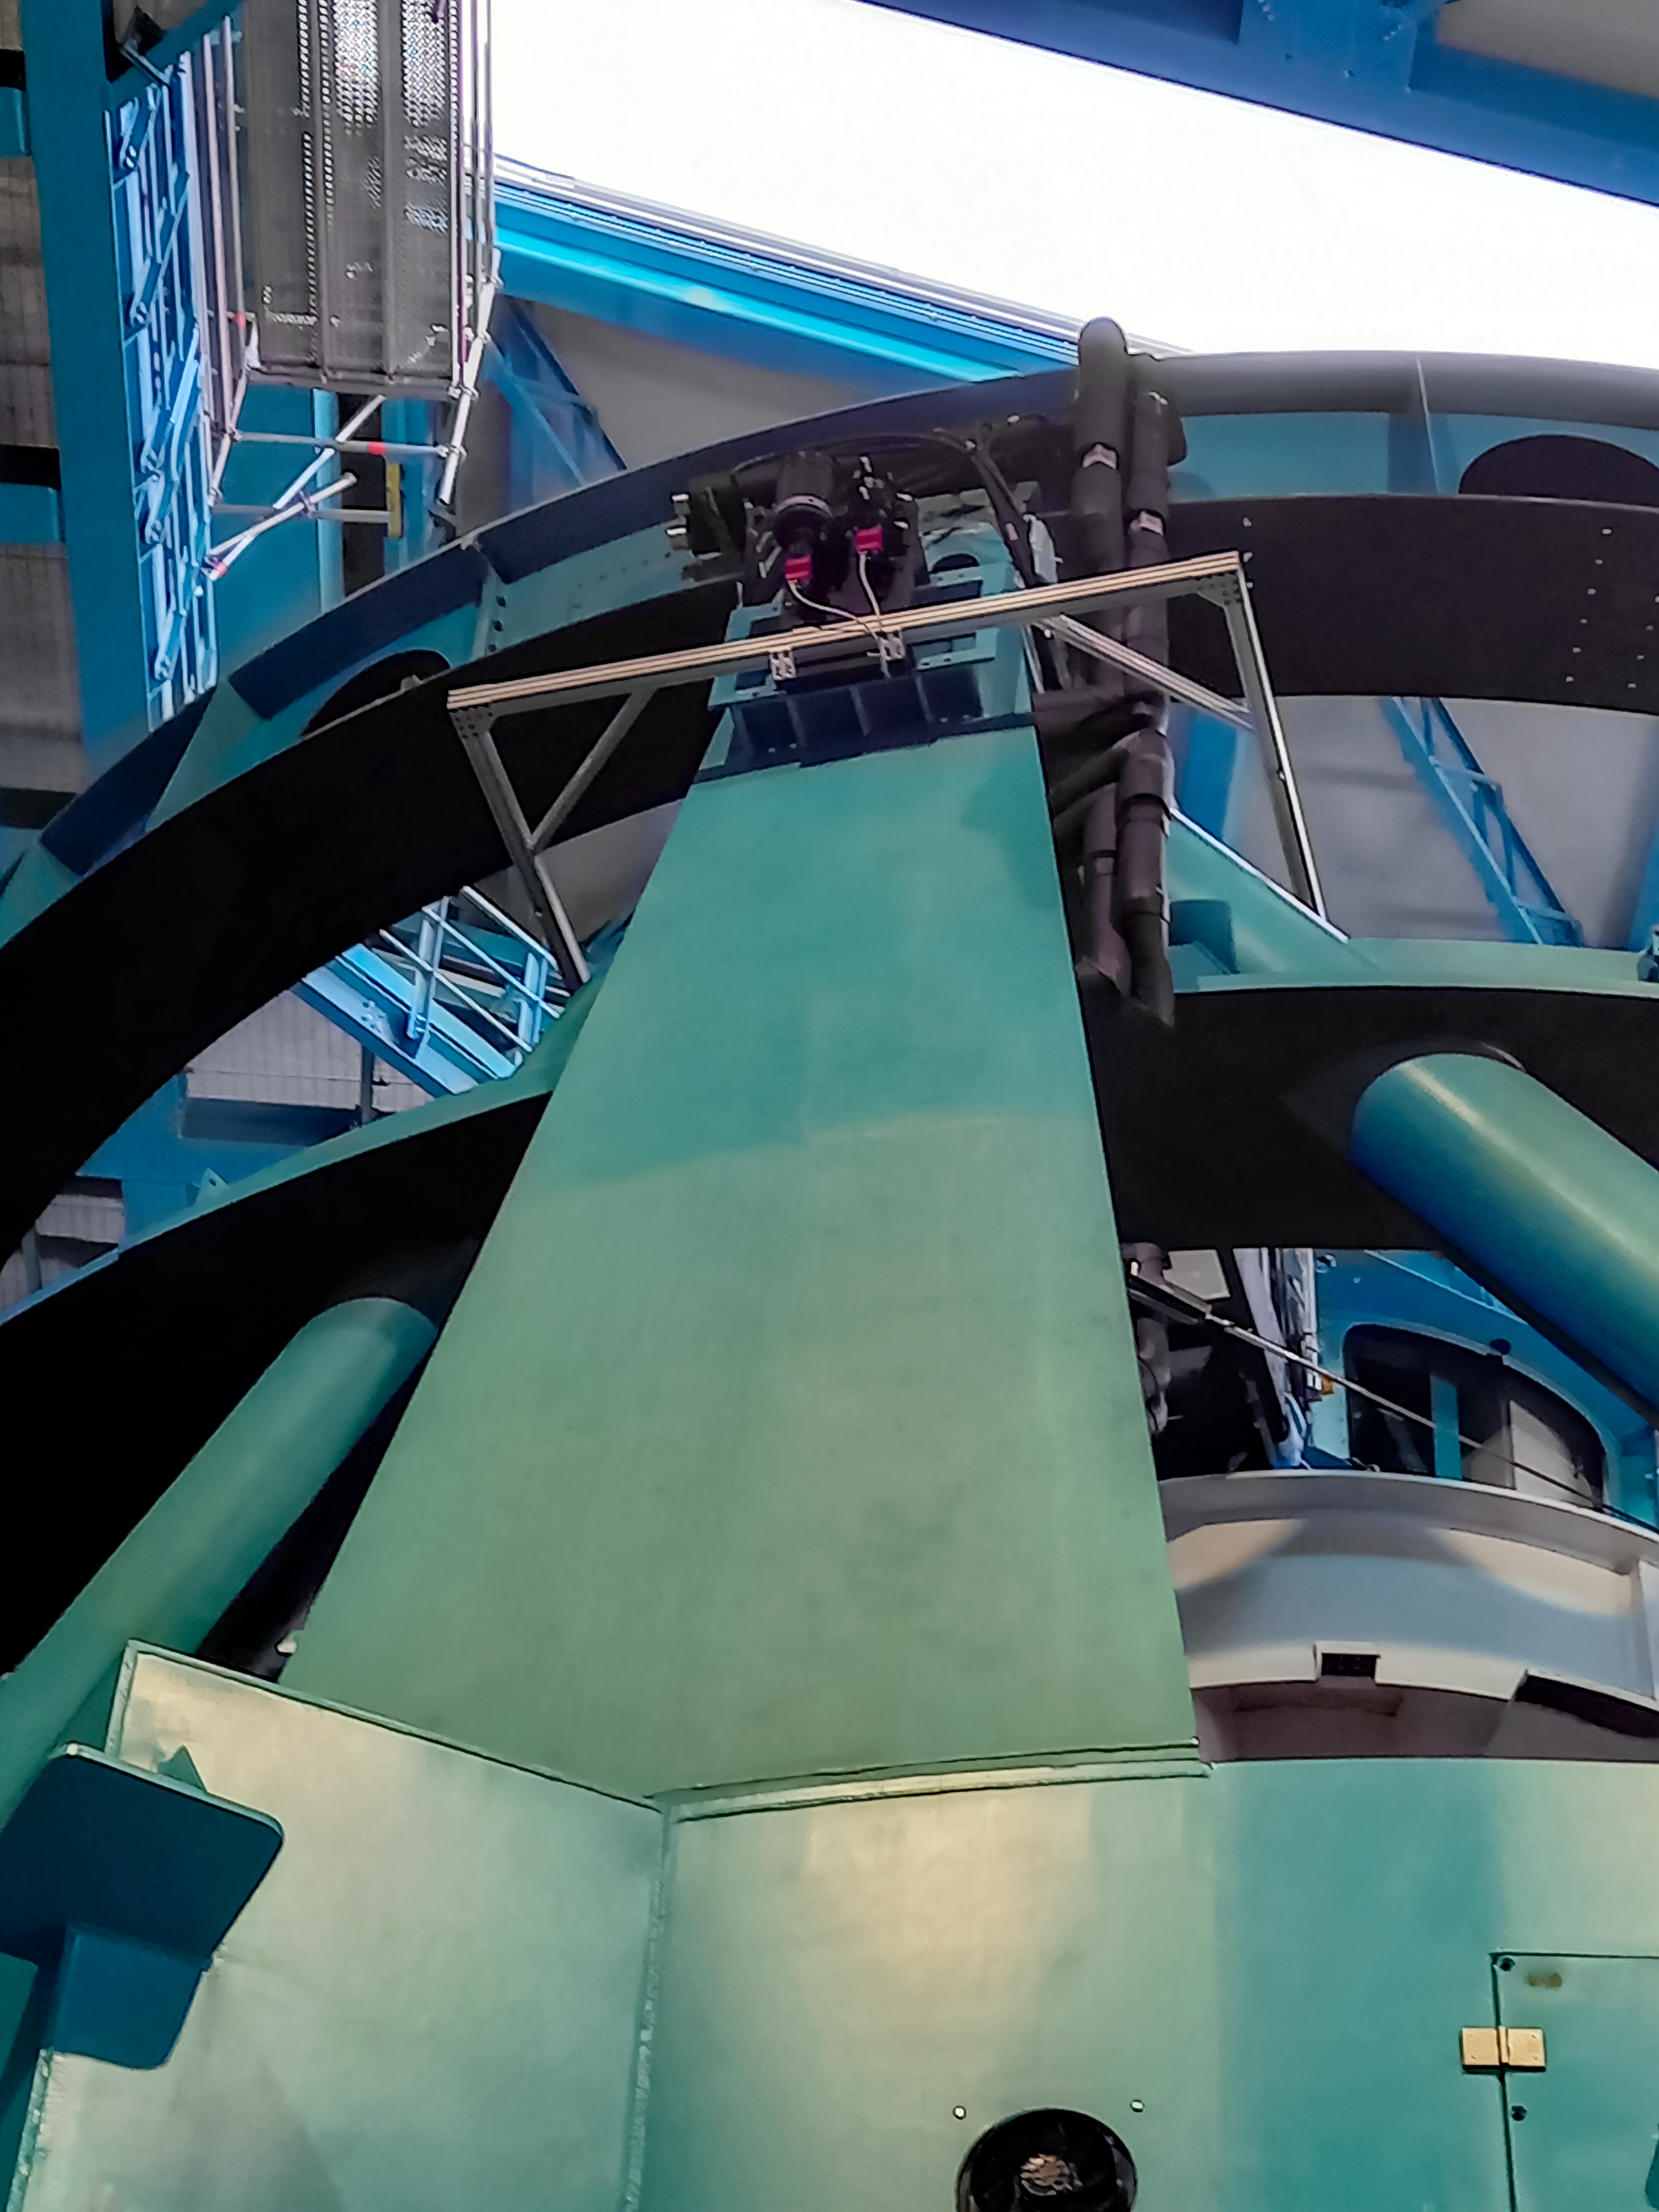

Rubin Observatory Star Tracker

The StarTracker instrument on the Telescope Mount Assembly (TMA) of the 8.4-meter Simonyi Survey Telescope at Vera C. Rubin Observatory at Cerro Tololo Inter-American Observatory, a Program of NSF NOIRLab. The StarTracker will be used to verify pointing requirements for the TMA on the summit, and was developed specifically for this purpose.

Credit: RubinObs/NOIRLab/SLAC/NSF/DOE/AURA